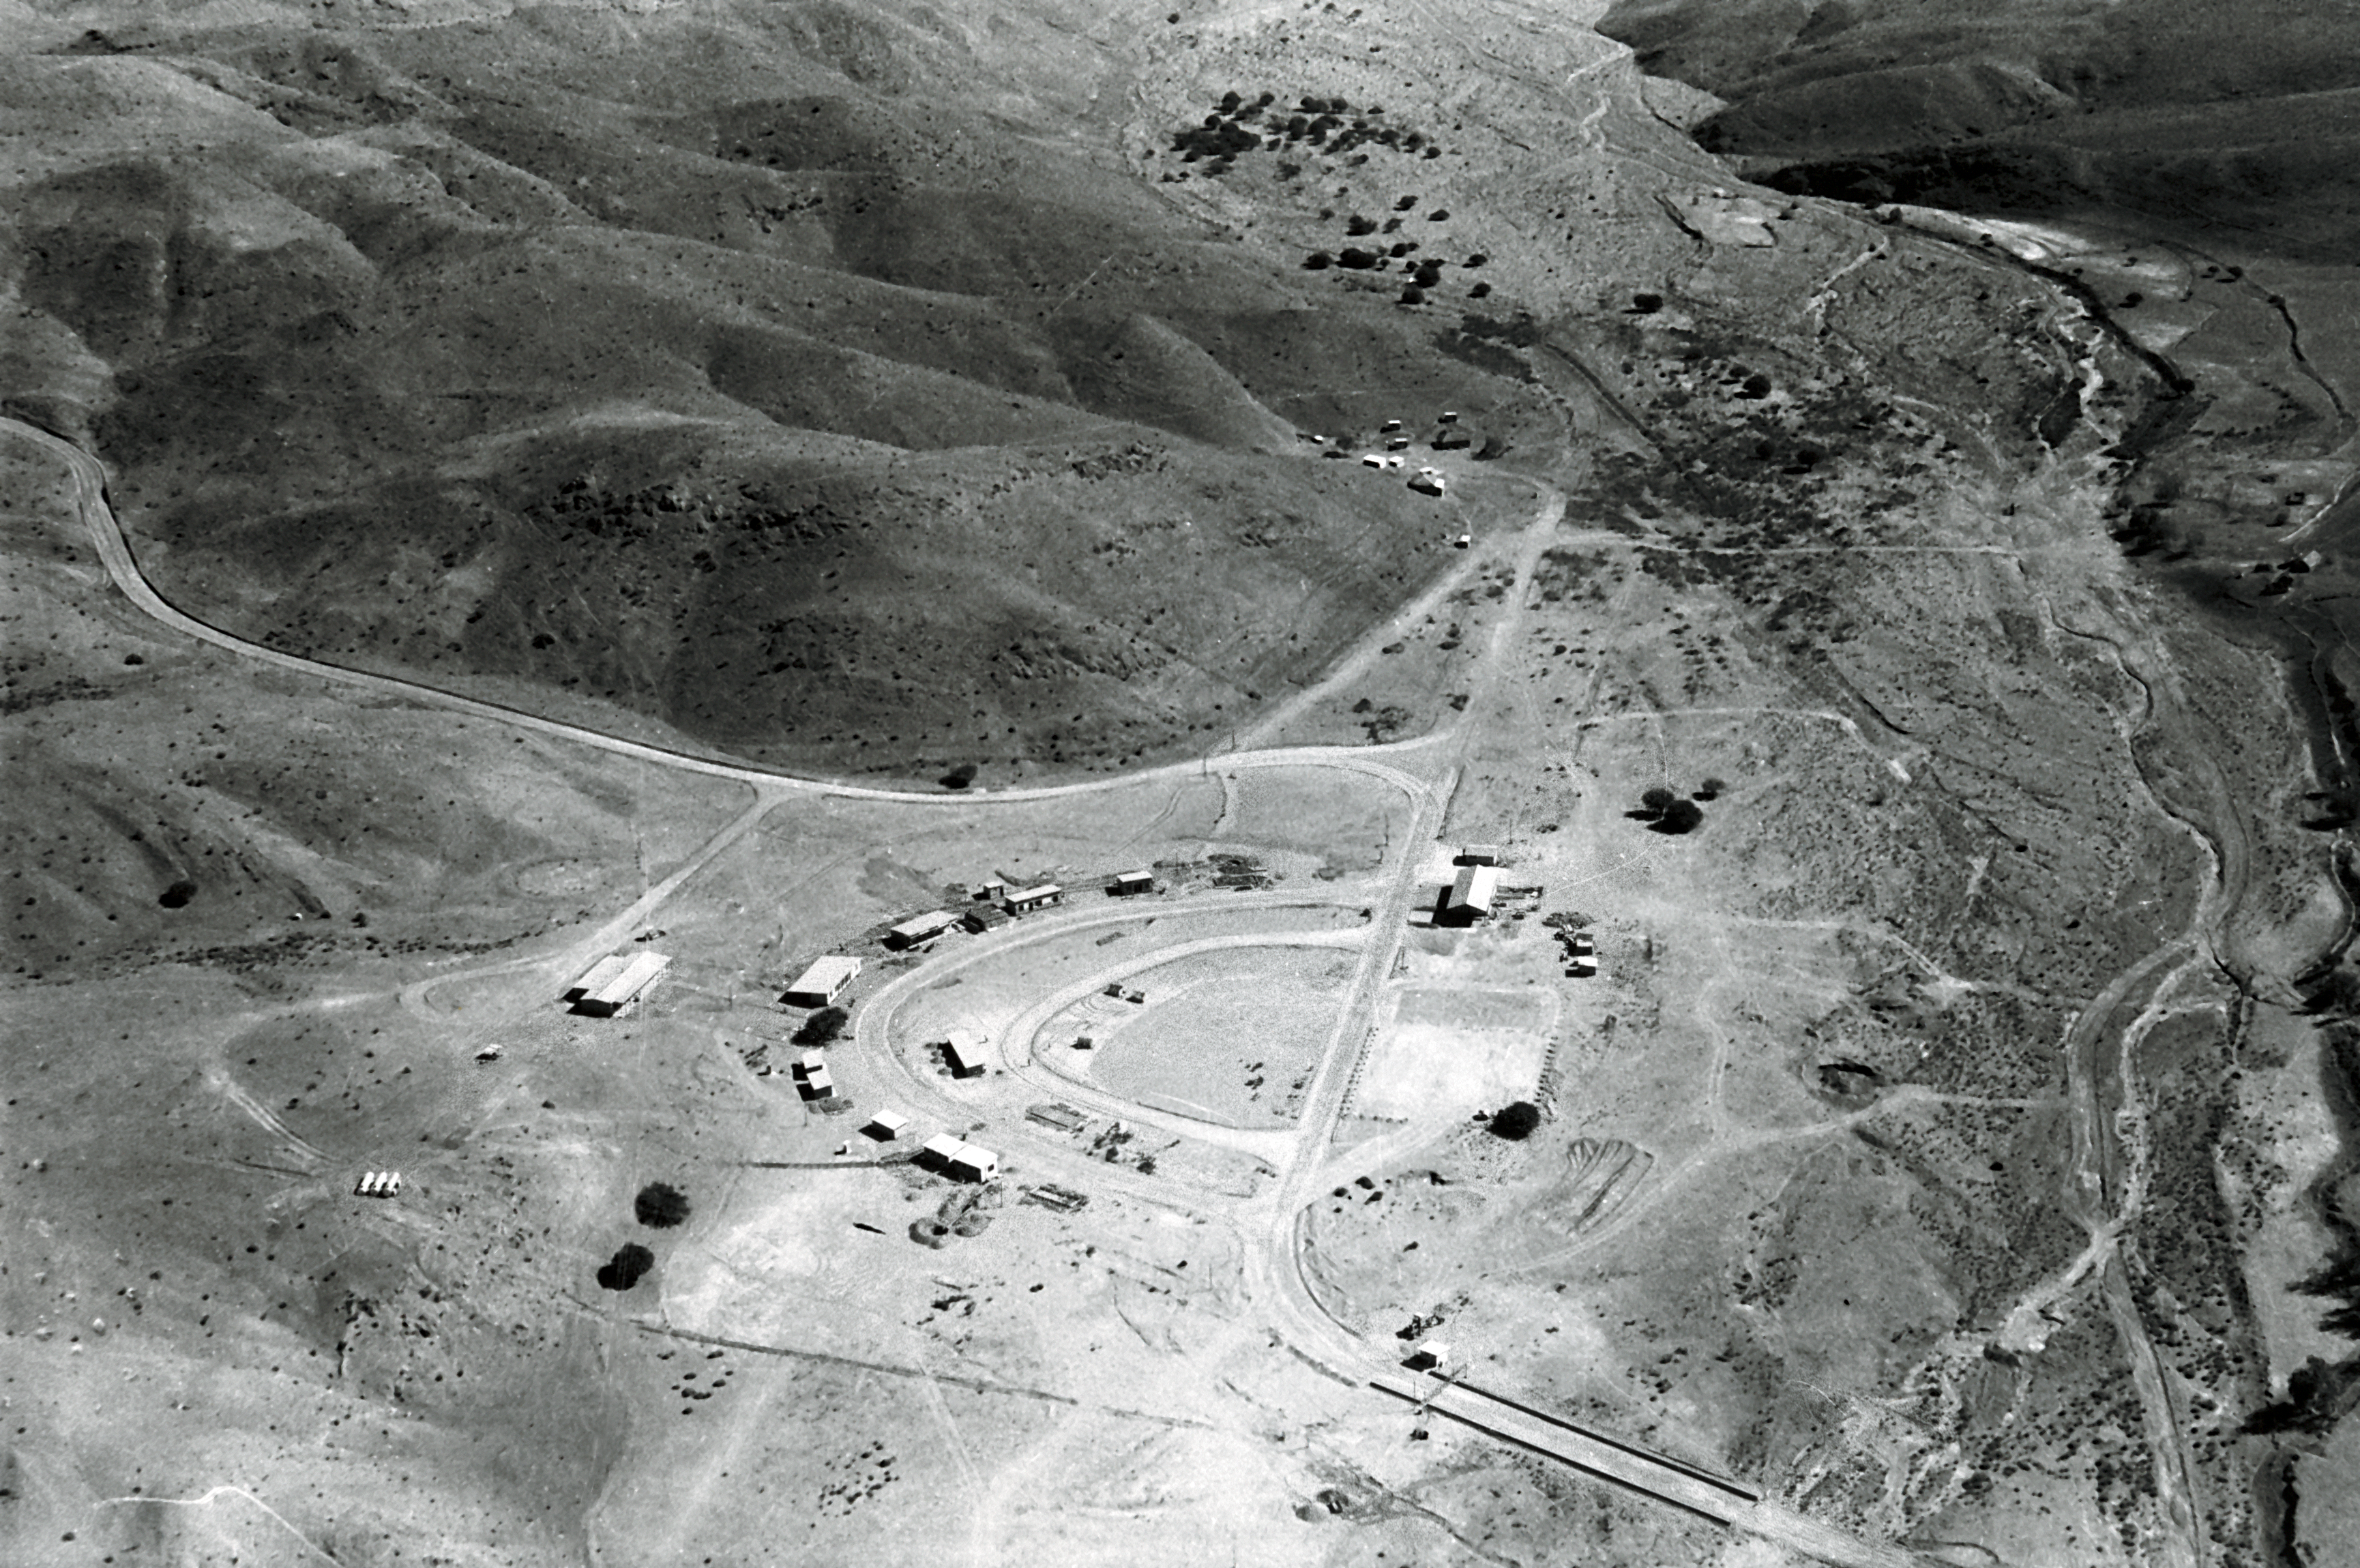

Pelicano camp, 1966

Aerial view of the La Silla Observatory, 1966. The Pelicano camp.

Credit: ESO/R. Holder